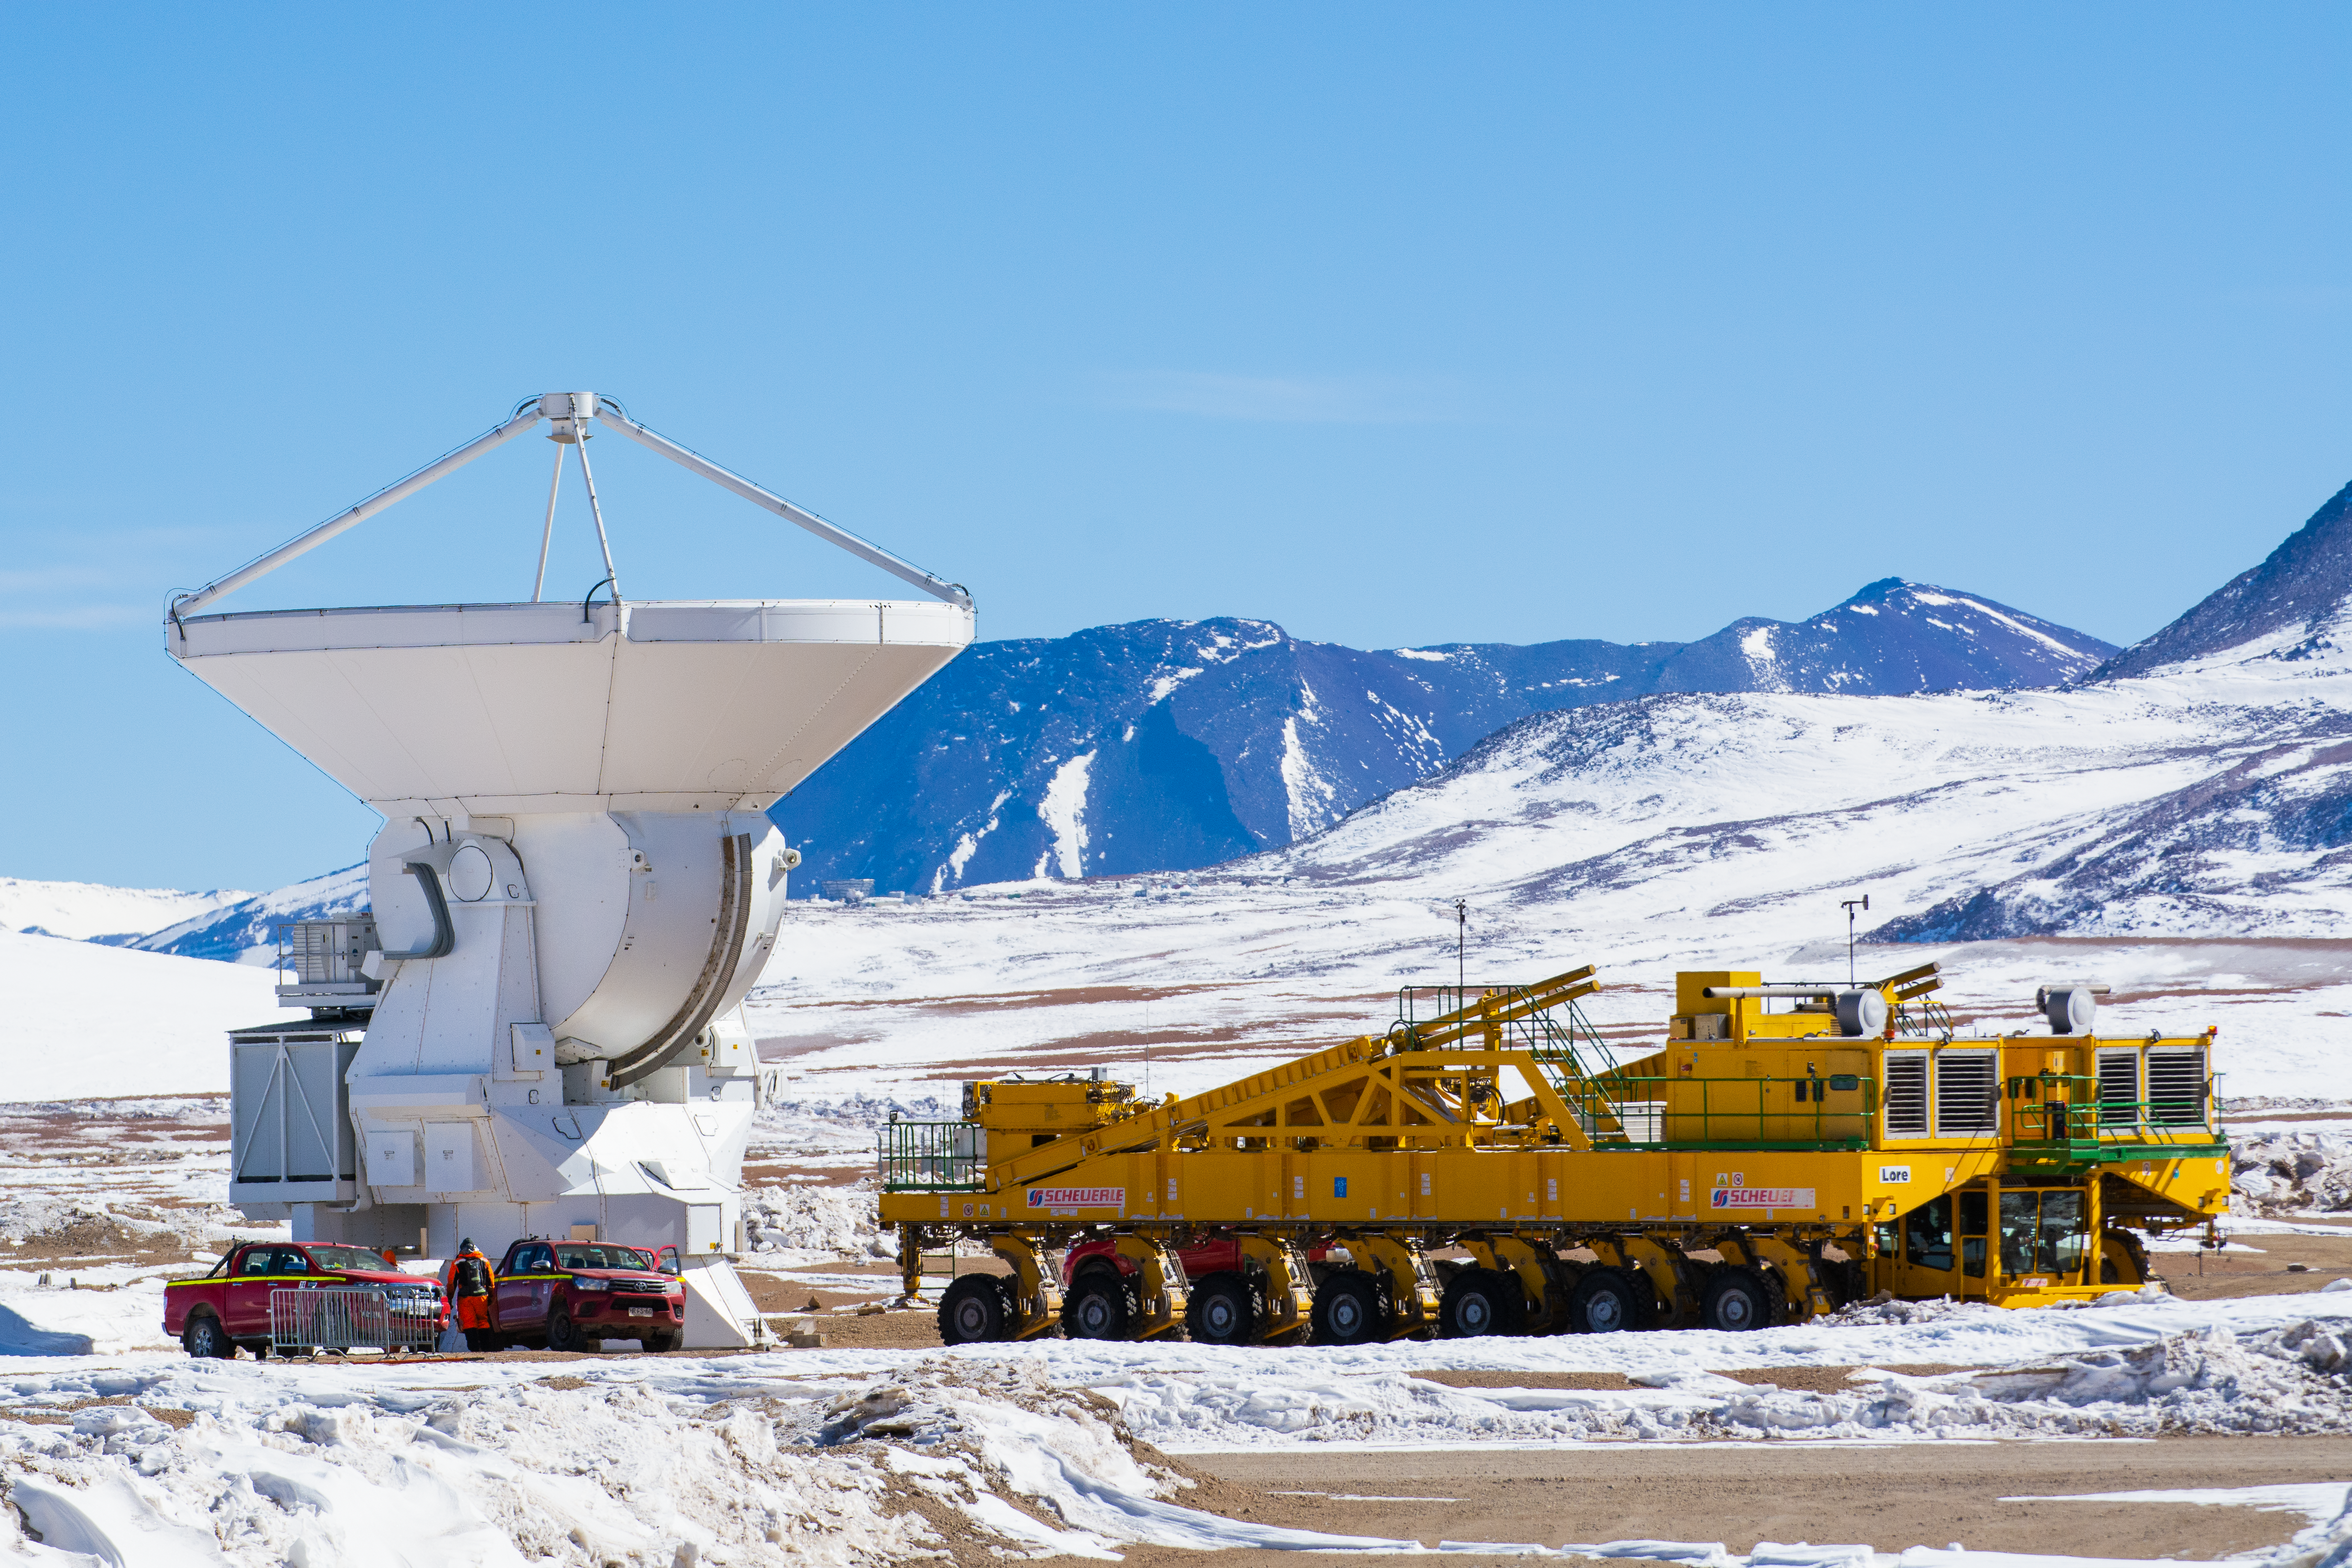

Lore bids farewell to an ALMA antenna

One of the Atacama Large Millimeter/submillimeter Array (ALMA) antenna stands next to Lore, the ALMA transporter. Lore moves antennas between Chajnantor and the lower altitude Operations Support Facility for maintenance.

Credit: S. Otarola/ESO